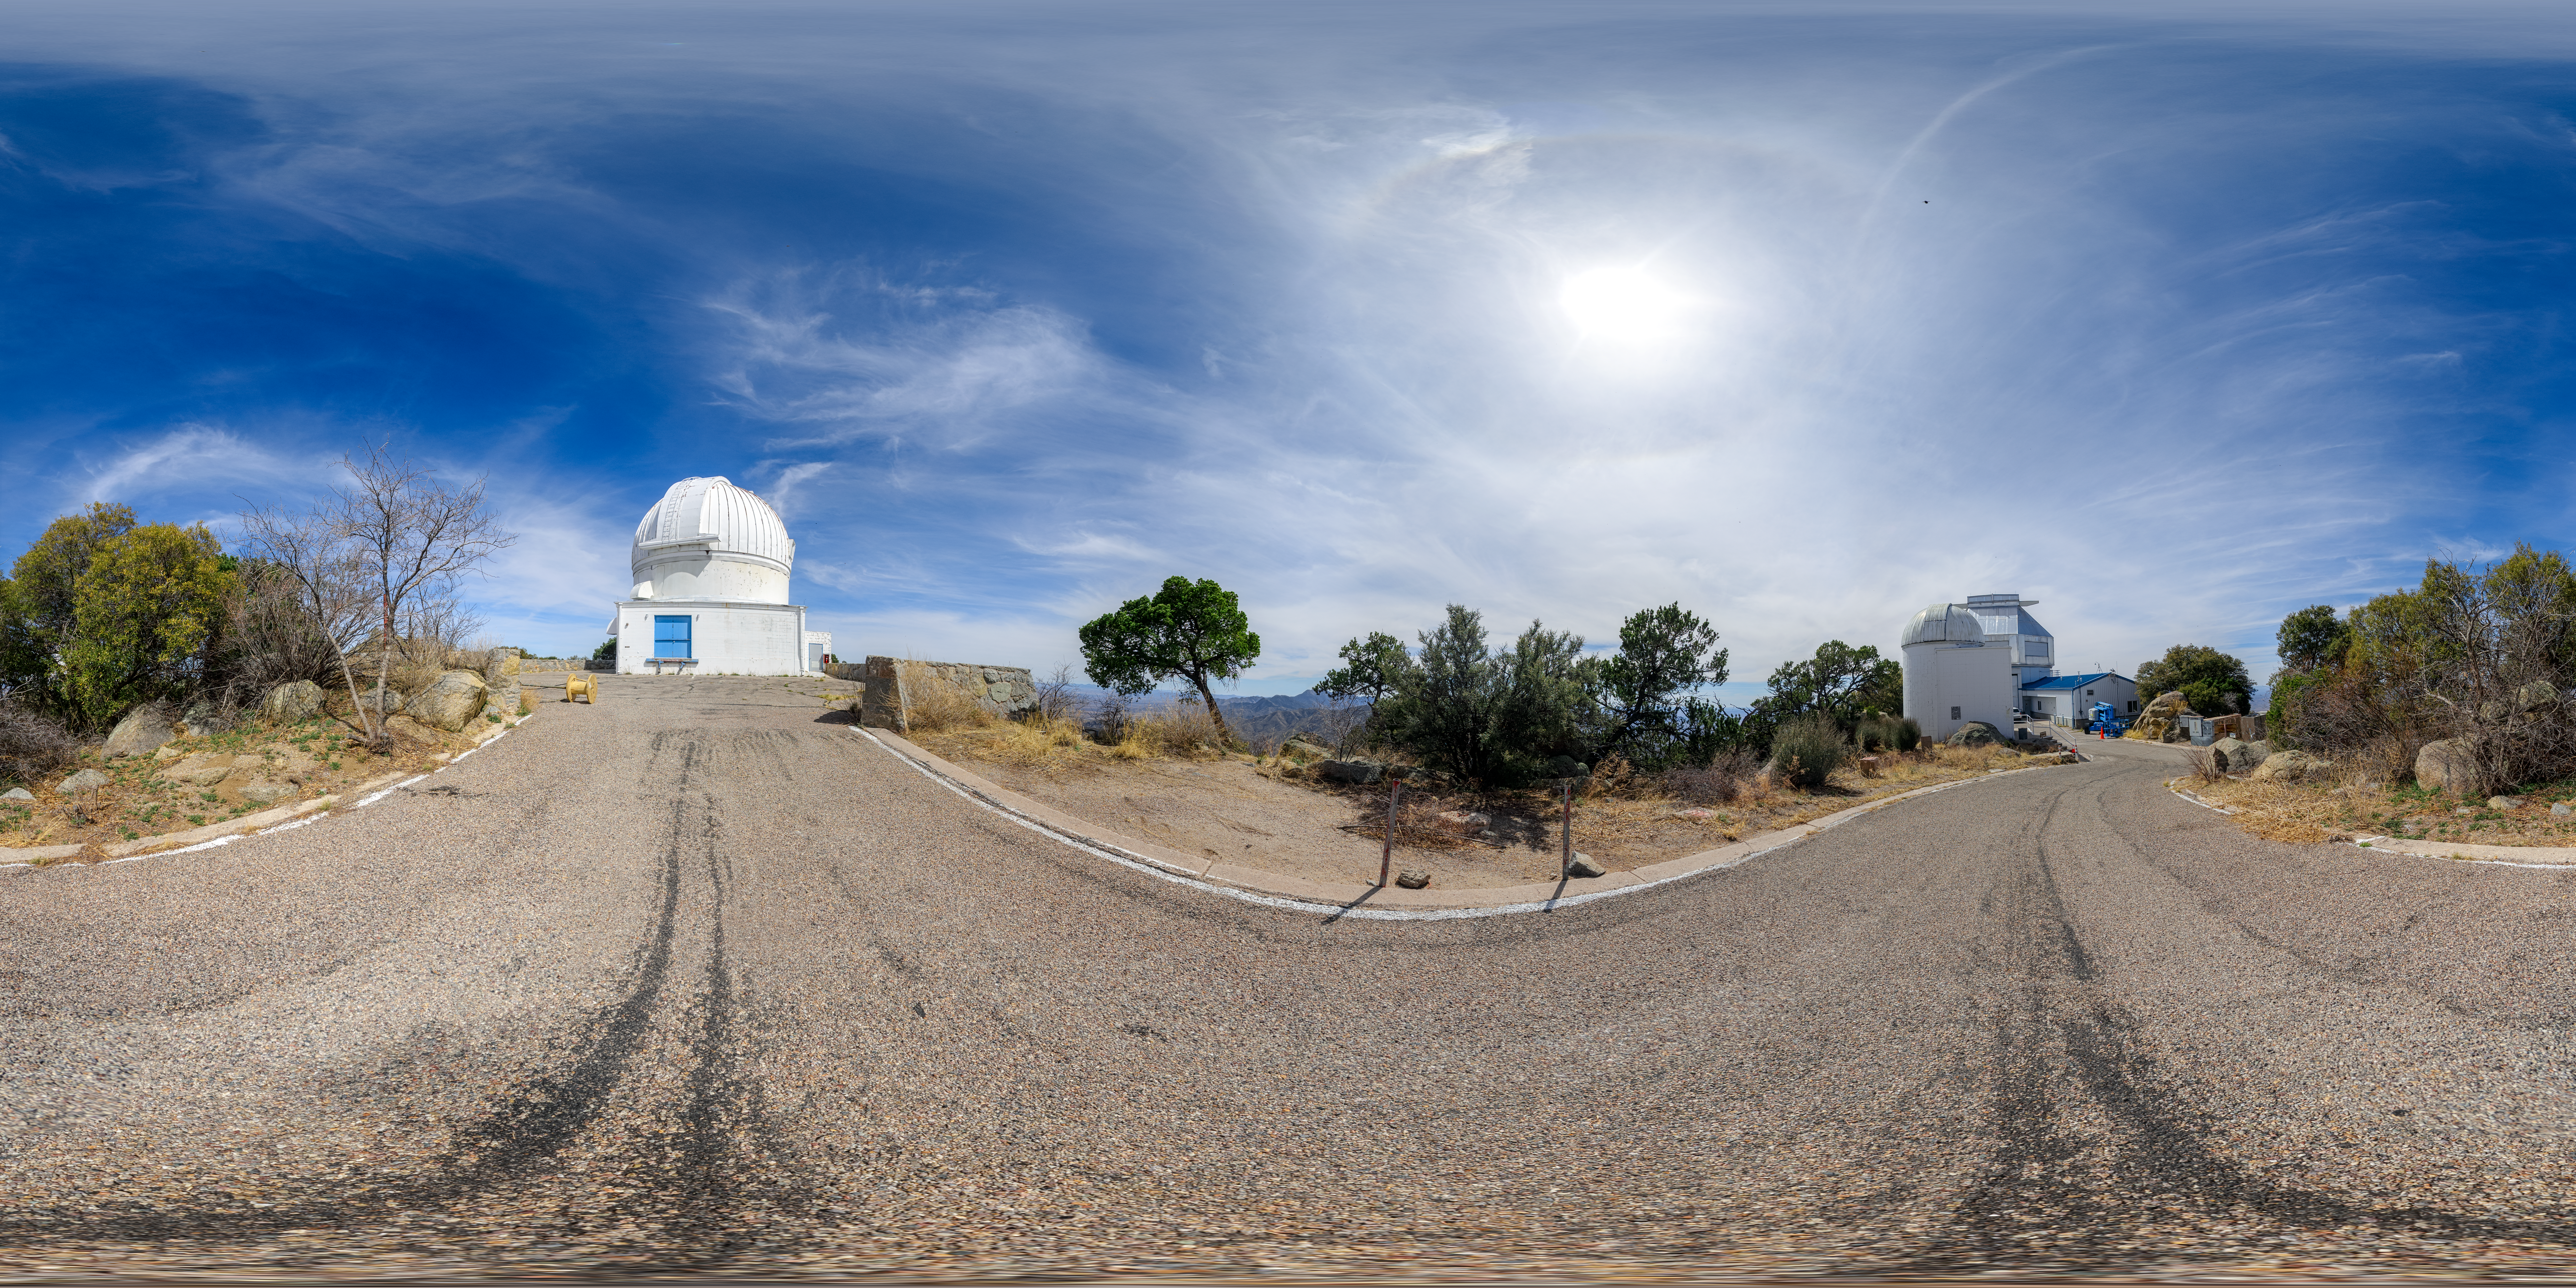

WIYN 0.9-meter and 3.5-meter Telescope and Levine 0.4-meter Telescope 360 Panorama

A 360 panorama view of the WIYN 0.9-meter Telescope (left), Visitor Center Levine 0.4-meter Telescope (right foreground), and WIYN 3.5-meter Telescope (right background) located at Kitt Peak National Observatory (KPNO) in Arizona.

Credit: KPNO/NOIRLab/NSF/AURA/P. Horálek